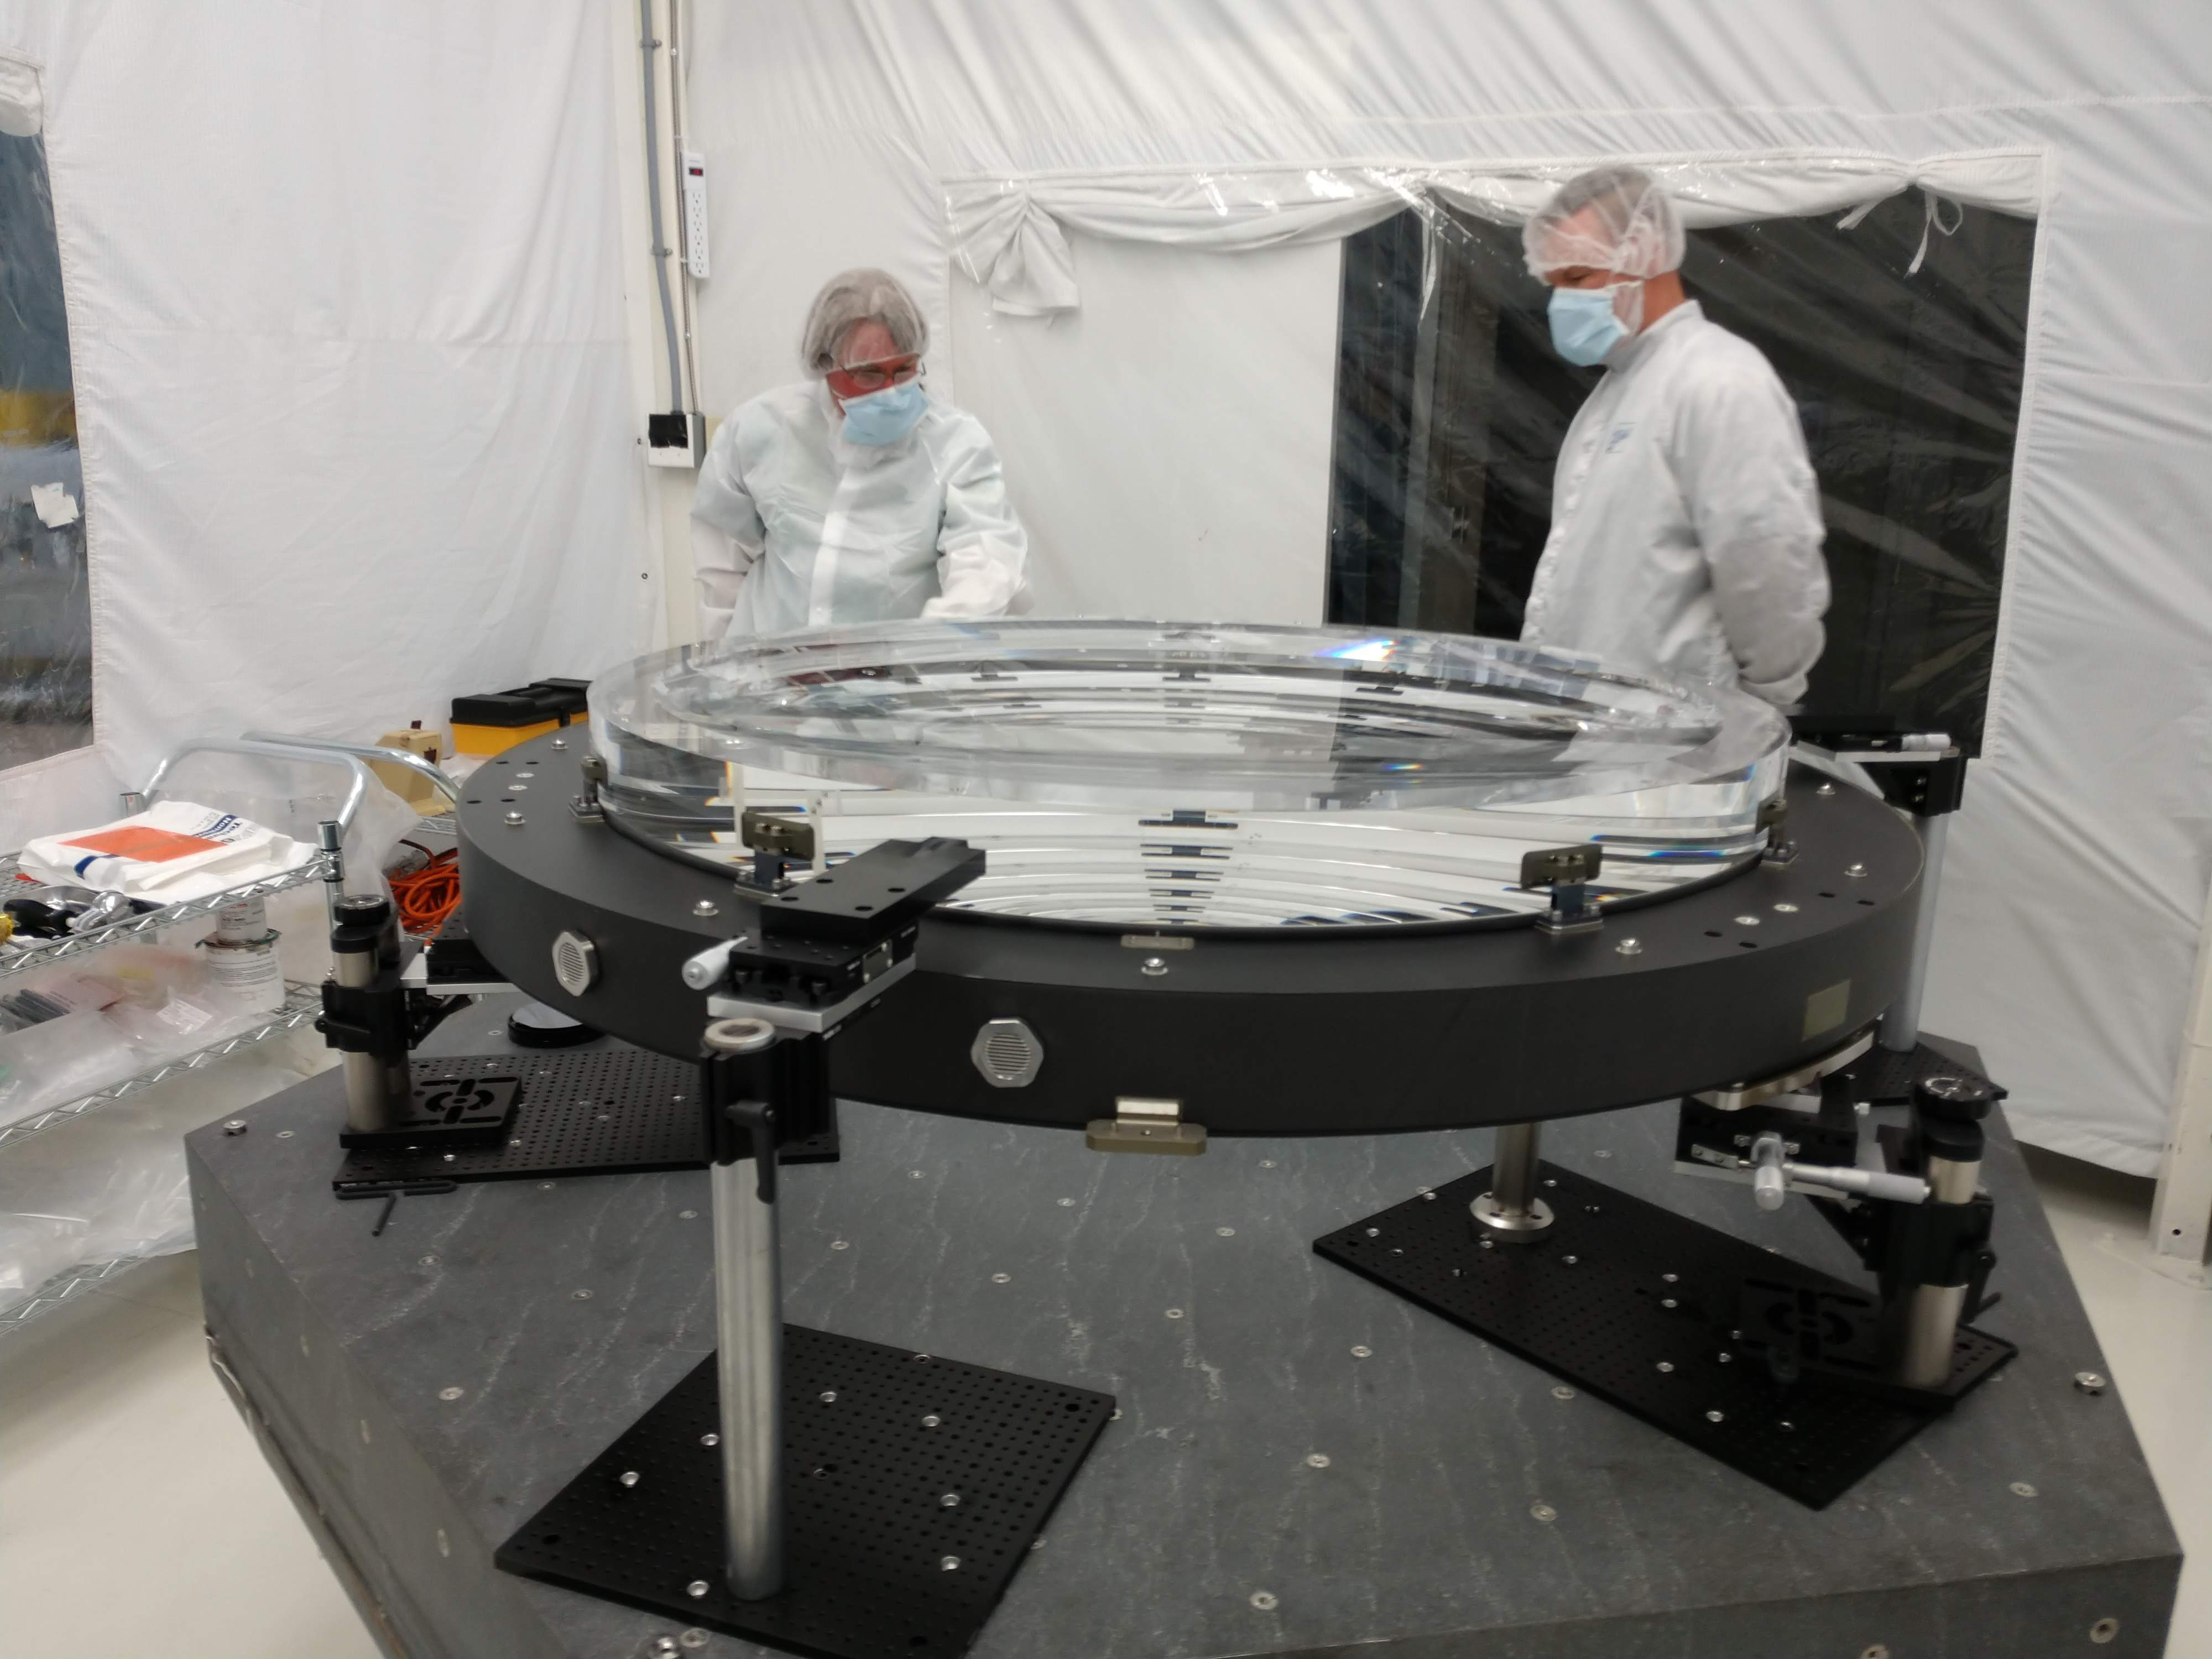

L2 Lens

In June 2018 at Arizona Optical Systems (AOS), the L2 lens for the LSST Camera successfully completed a bonding process that attached the lens to the pads that will mount to the composite ring of the L1-L2 assembly. The assembly is the mechanical structure that holds the L1 and L2 lenses, maintaining the correct separation between the two. LSST Systems Scientist Chuck Claver and SLAC Engineering Physicist Kevin Reil visited AOS to inspect the L2 lens on June 20, 2018.

Credit: NOIRLab/ Vera C. Rubin Observatory/ NSF/ AURA